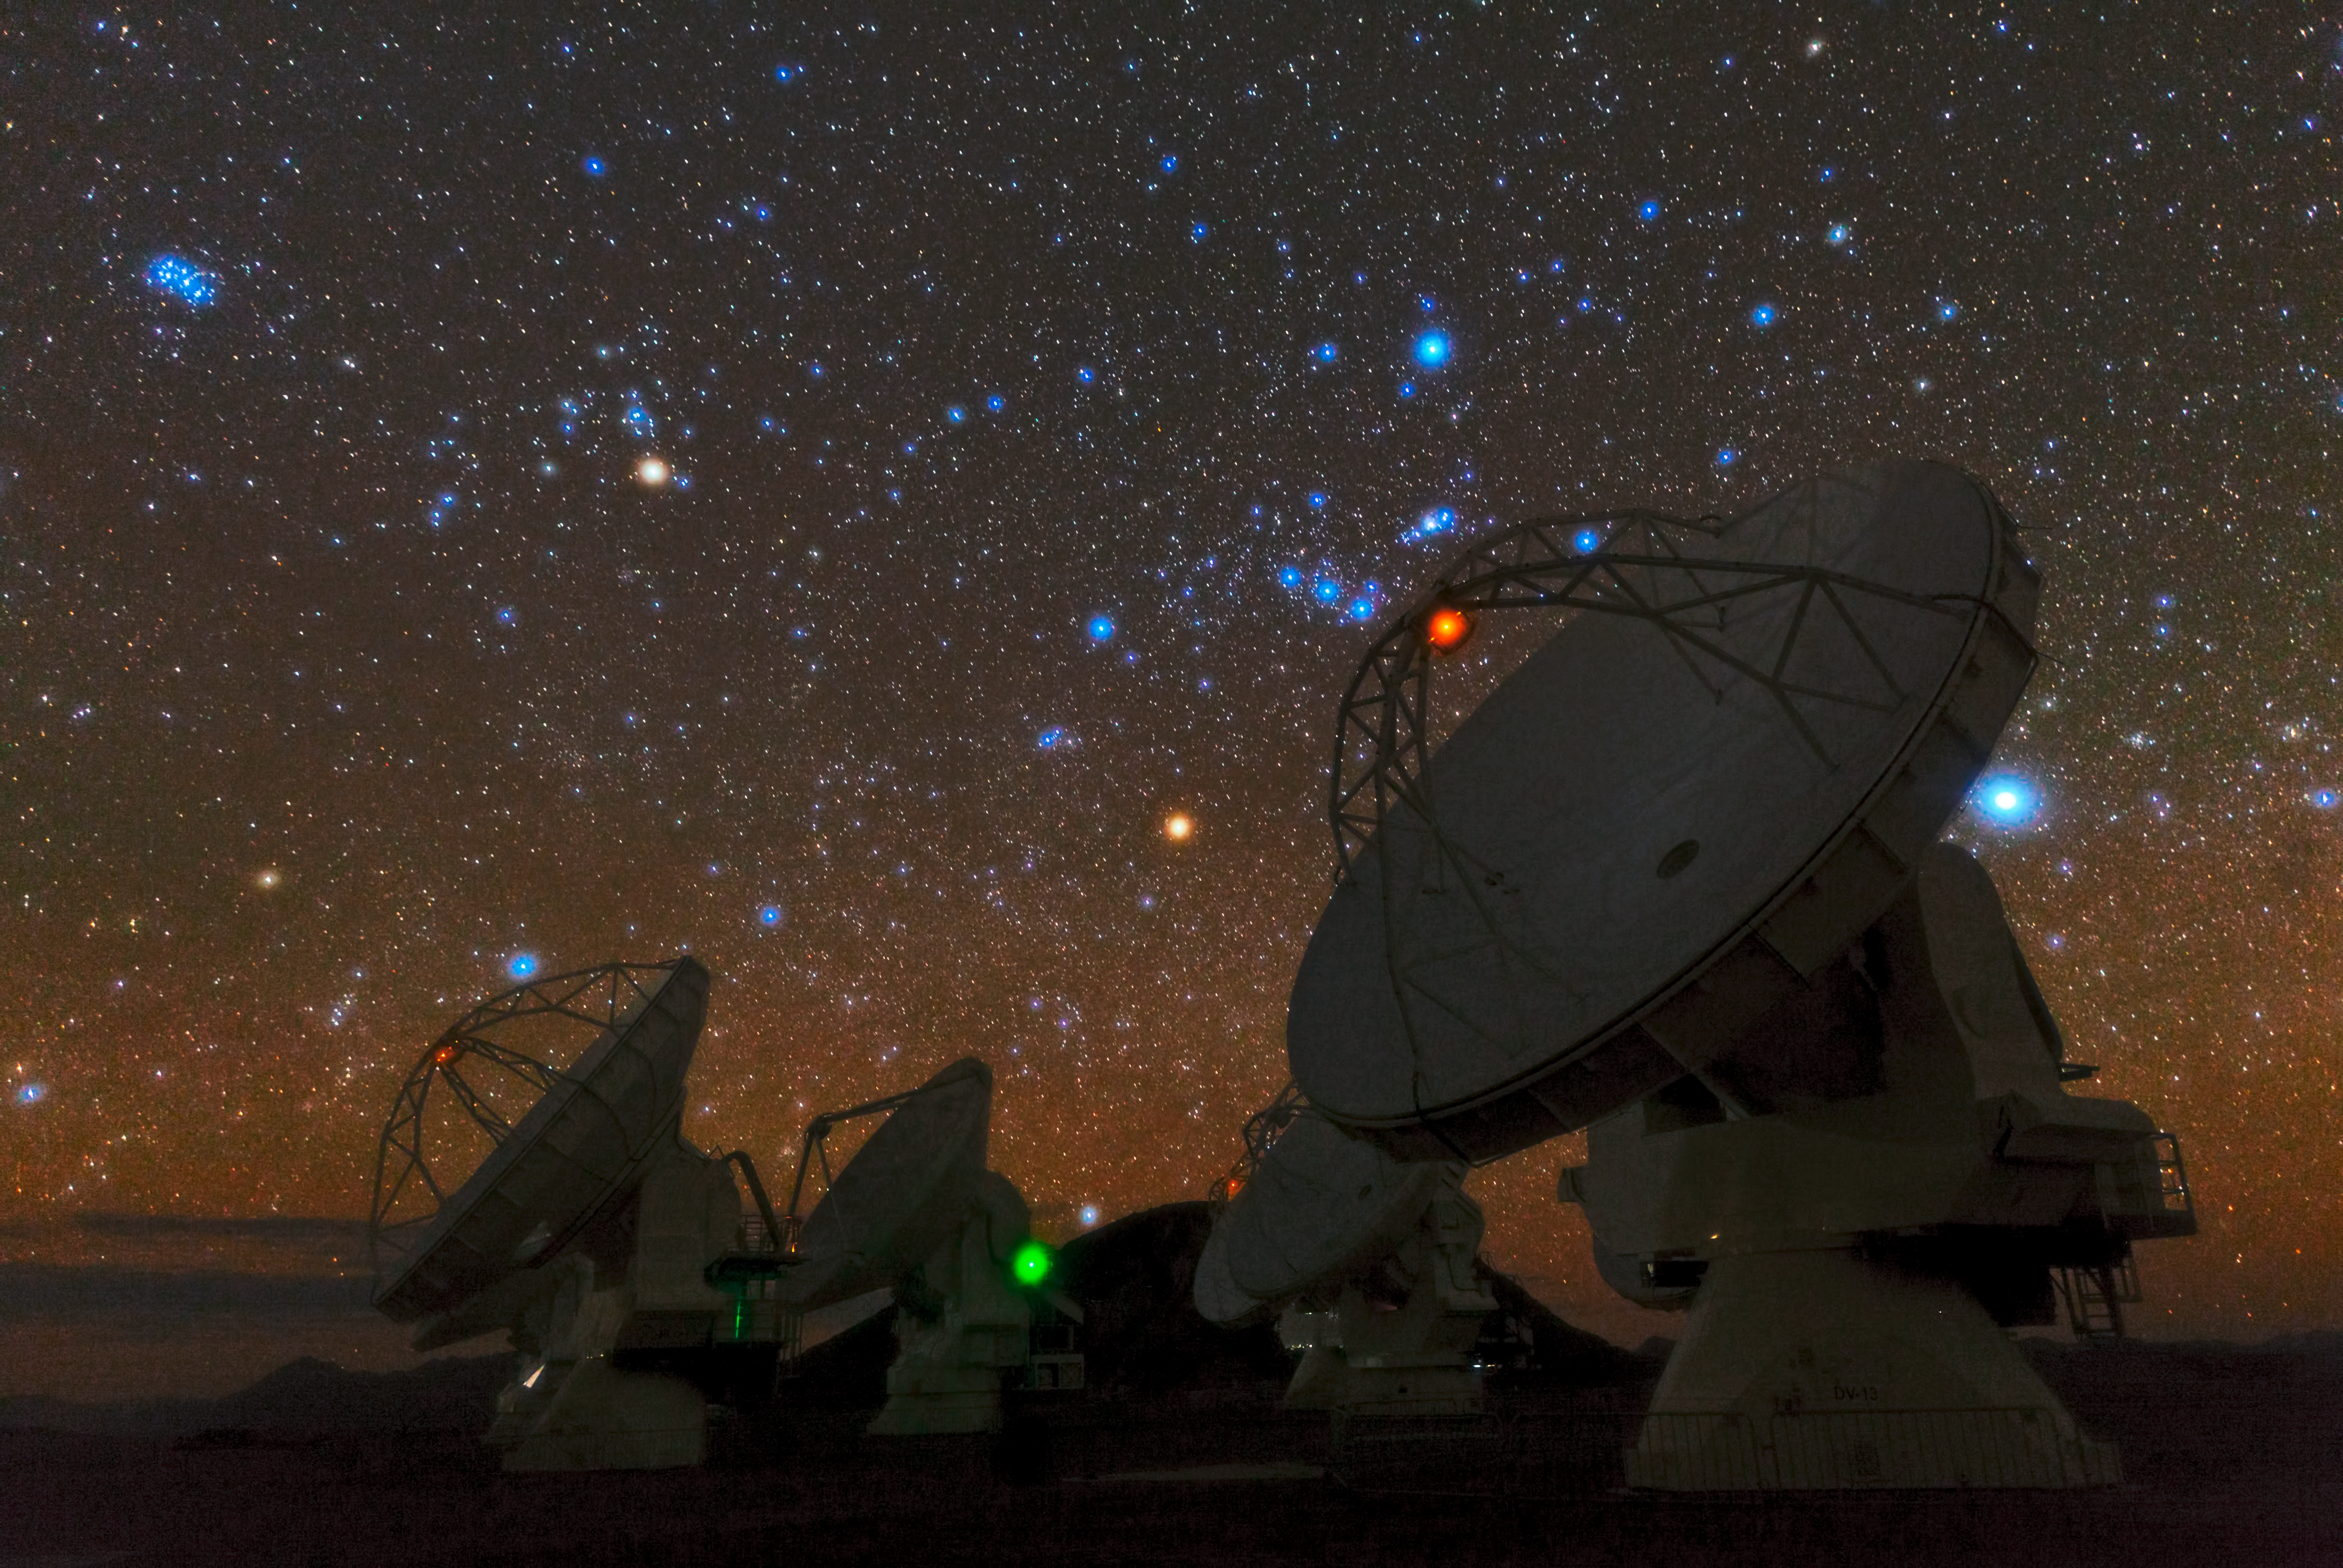

Ancient constellations over ALMA

Babak Tafreshi, one of the ESO Photo Ambassadors, has captured the antennas of the Atacama Large Millimeter/submillimeter Array (ALMA) in an enthralling image combining the beauty of the southern sky with the amazing dimensions of the biggest astronomical project in the world.

Thousands of stars are revealed to the naked eye in the clear skies over the Chajnantor Plateau. Its dry and transparent night sky is one of the reasons ALMA has been built here. Surprisingly bright in the upper left corner of the picture, there is a tightly packed bunch of young stars, the Pleiades Cluster, which was already known to most ancient civilisations. The constellation of Orion (The Hunter) is clearly visible over the closest of the antennas — the hunter’s belt is formed by the three blue stars just to the left of the red light. According to classic mythology, Orion was a hunter who chased the Pleiades, the beautiful daughters of Atlas. When seen through the thin atmosphere over the Atacama, it almost seems that this epic hunt is really happening.

ALMA, an international astronomy facility, is a partnership of Europe, North America and East Asia in cooperation with the Republic of Chile. ALMA construction and operations are led on behalf of Europe by ESO, on behalf of North America by the National Radio Astronomy Observatory (NRAO), and on behalf of East Asia by the National Astronomical Observatory of Japan (NAOJ). The Joint ALMA Observatory (JAO) provides the unified leadership and management of the construction, commissioning and operation of ALMA.

Credit: ESO/B. Tafreshi (twanight.org)